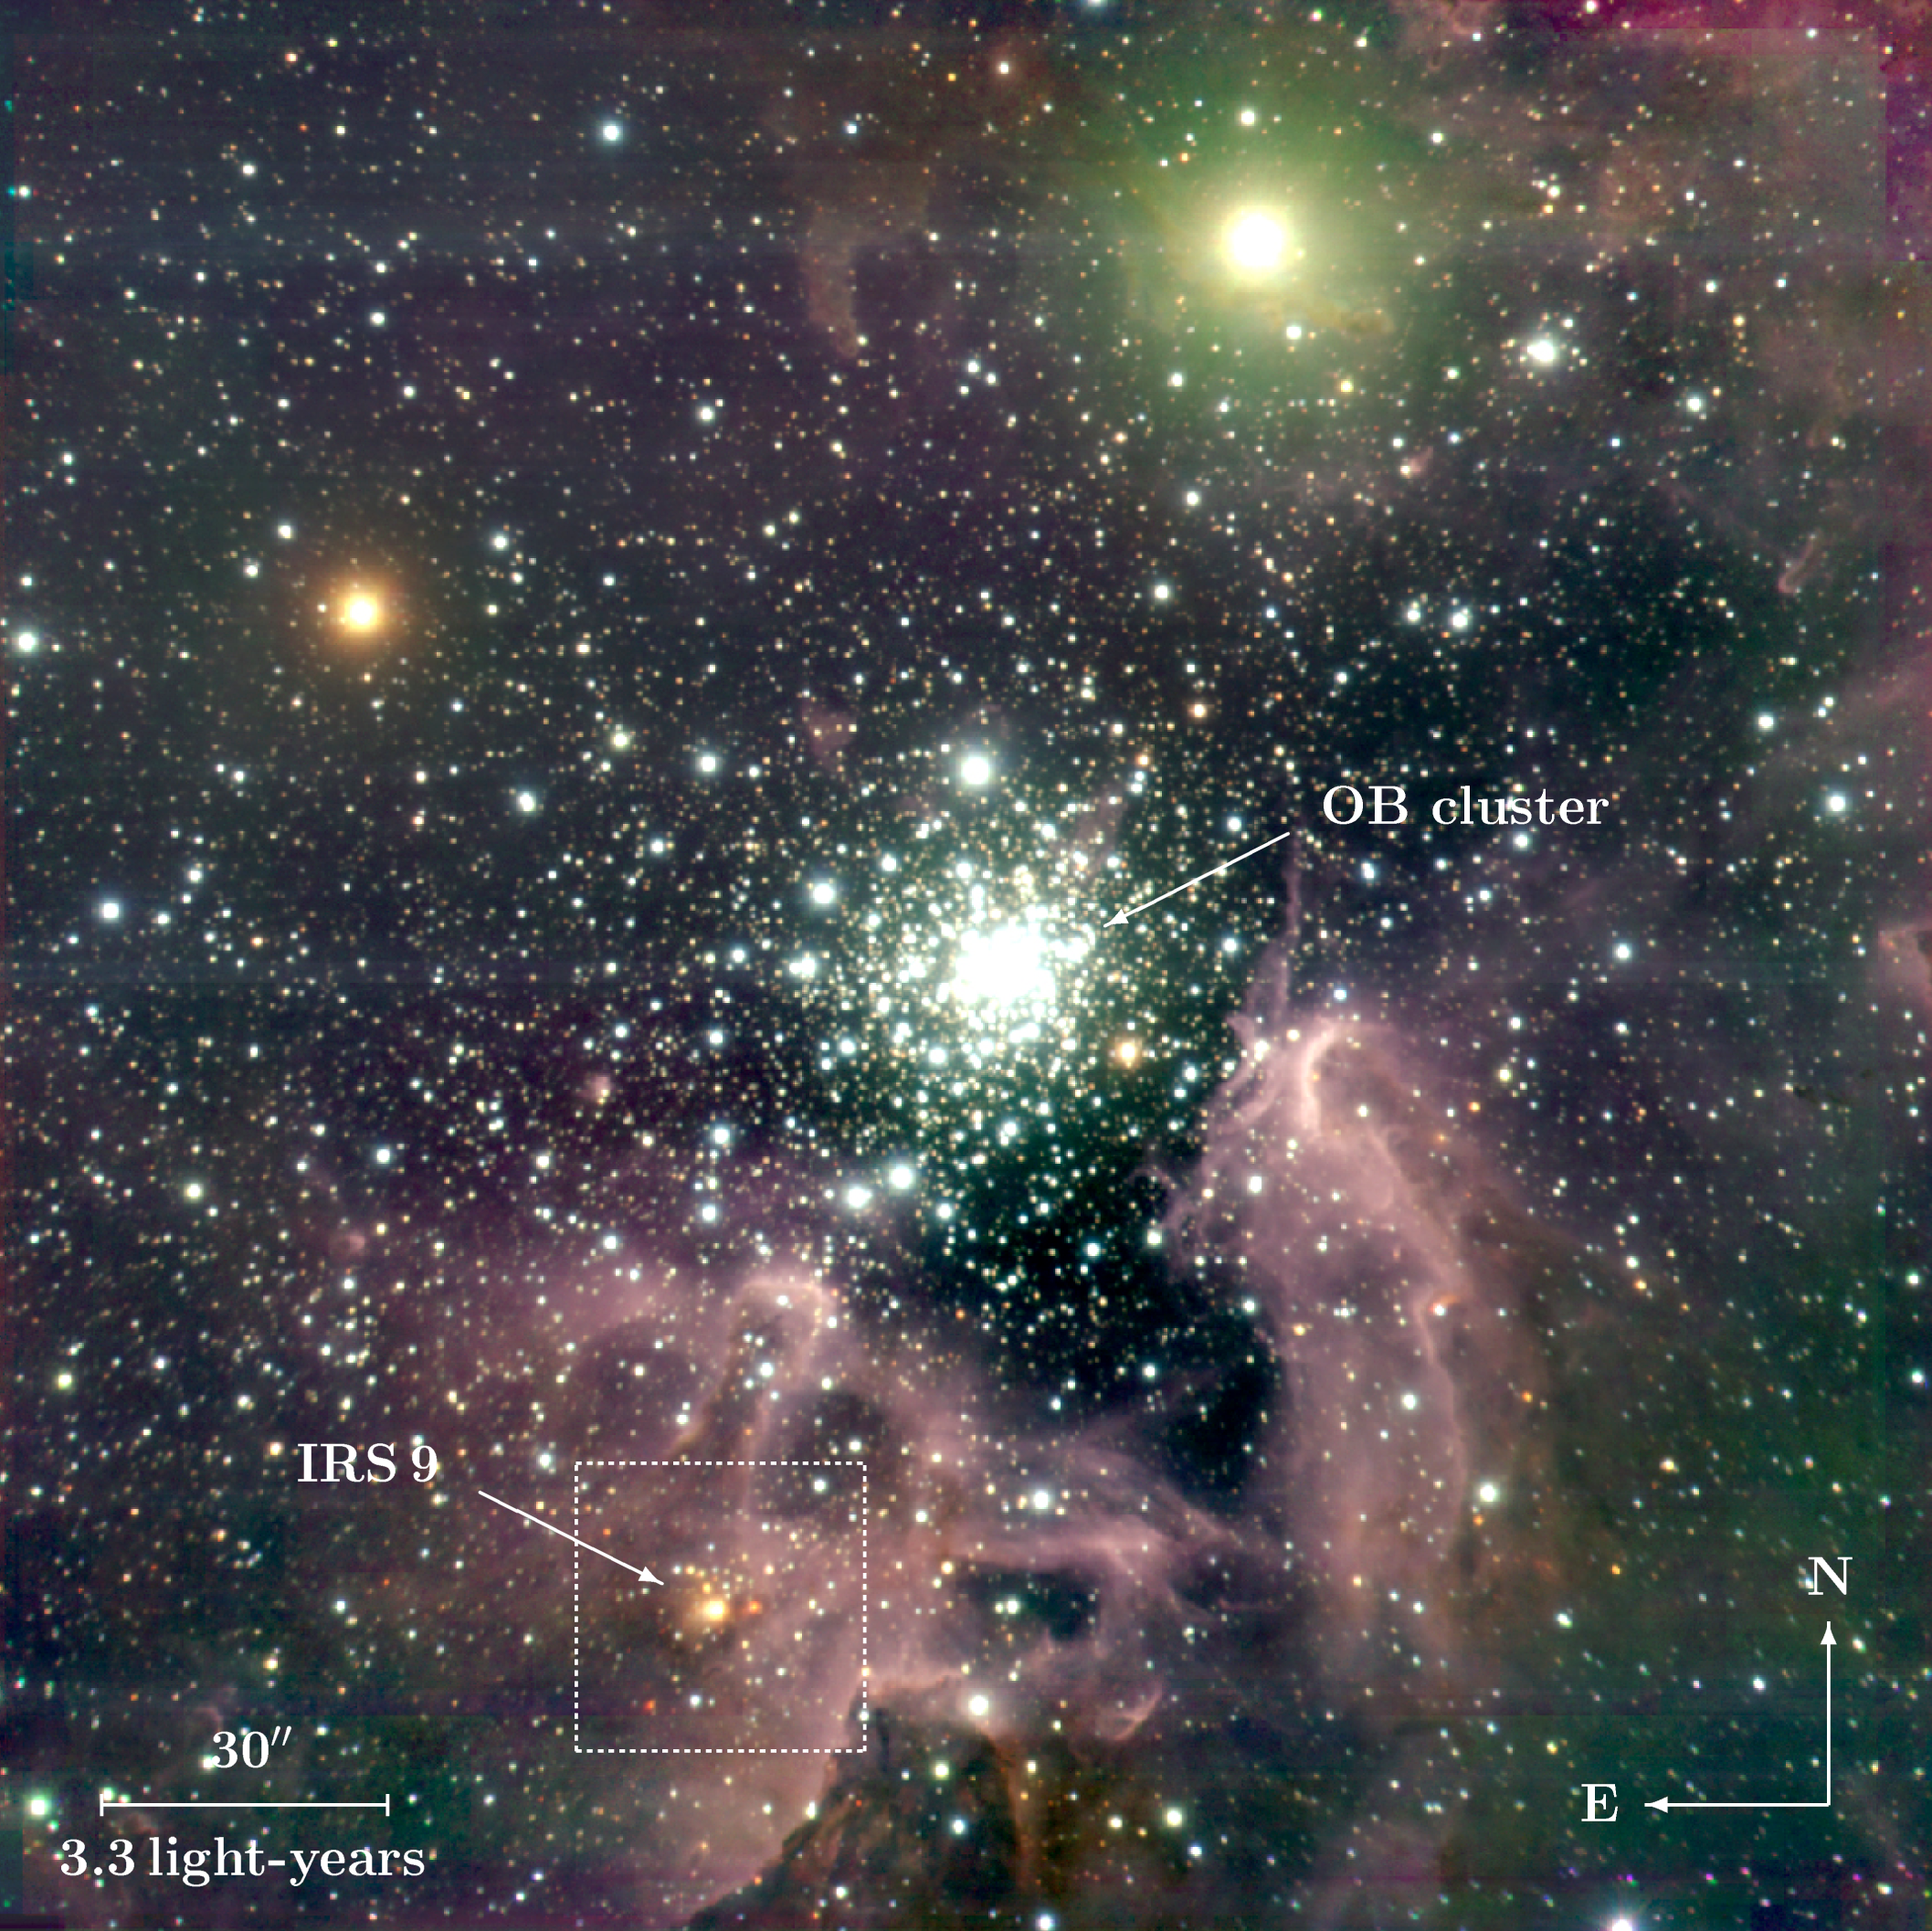

The galactic starburst region NGC 3603 (annotated)

The region around NGC 3603, a cluster of young, hot O and B-type stars still partly embedded in its natal cloud of gas and dust. A small group of nascent, very massive stars has been found to the south of the cluster centre — here indicated as "IRS9". The image was obtained with the ISAAC multi-mode instrument at the 8.2-m VLT ANTU telescope at Paranal. The orientation and the scale at the distance of NGC 3603 (22,000 light-years) are indicated.

Credit: ESO